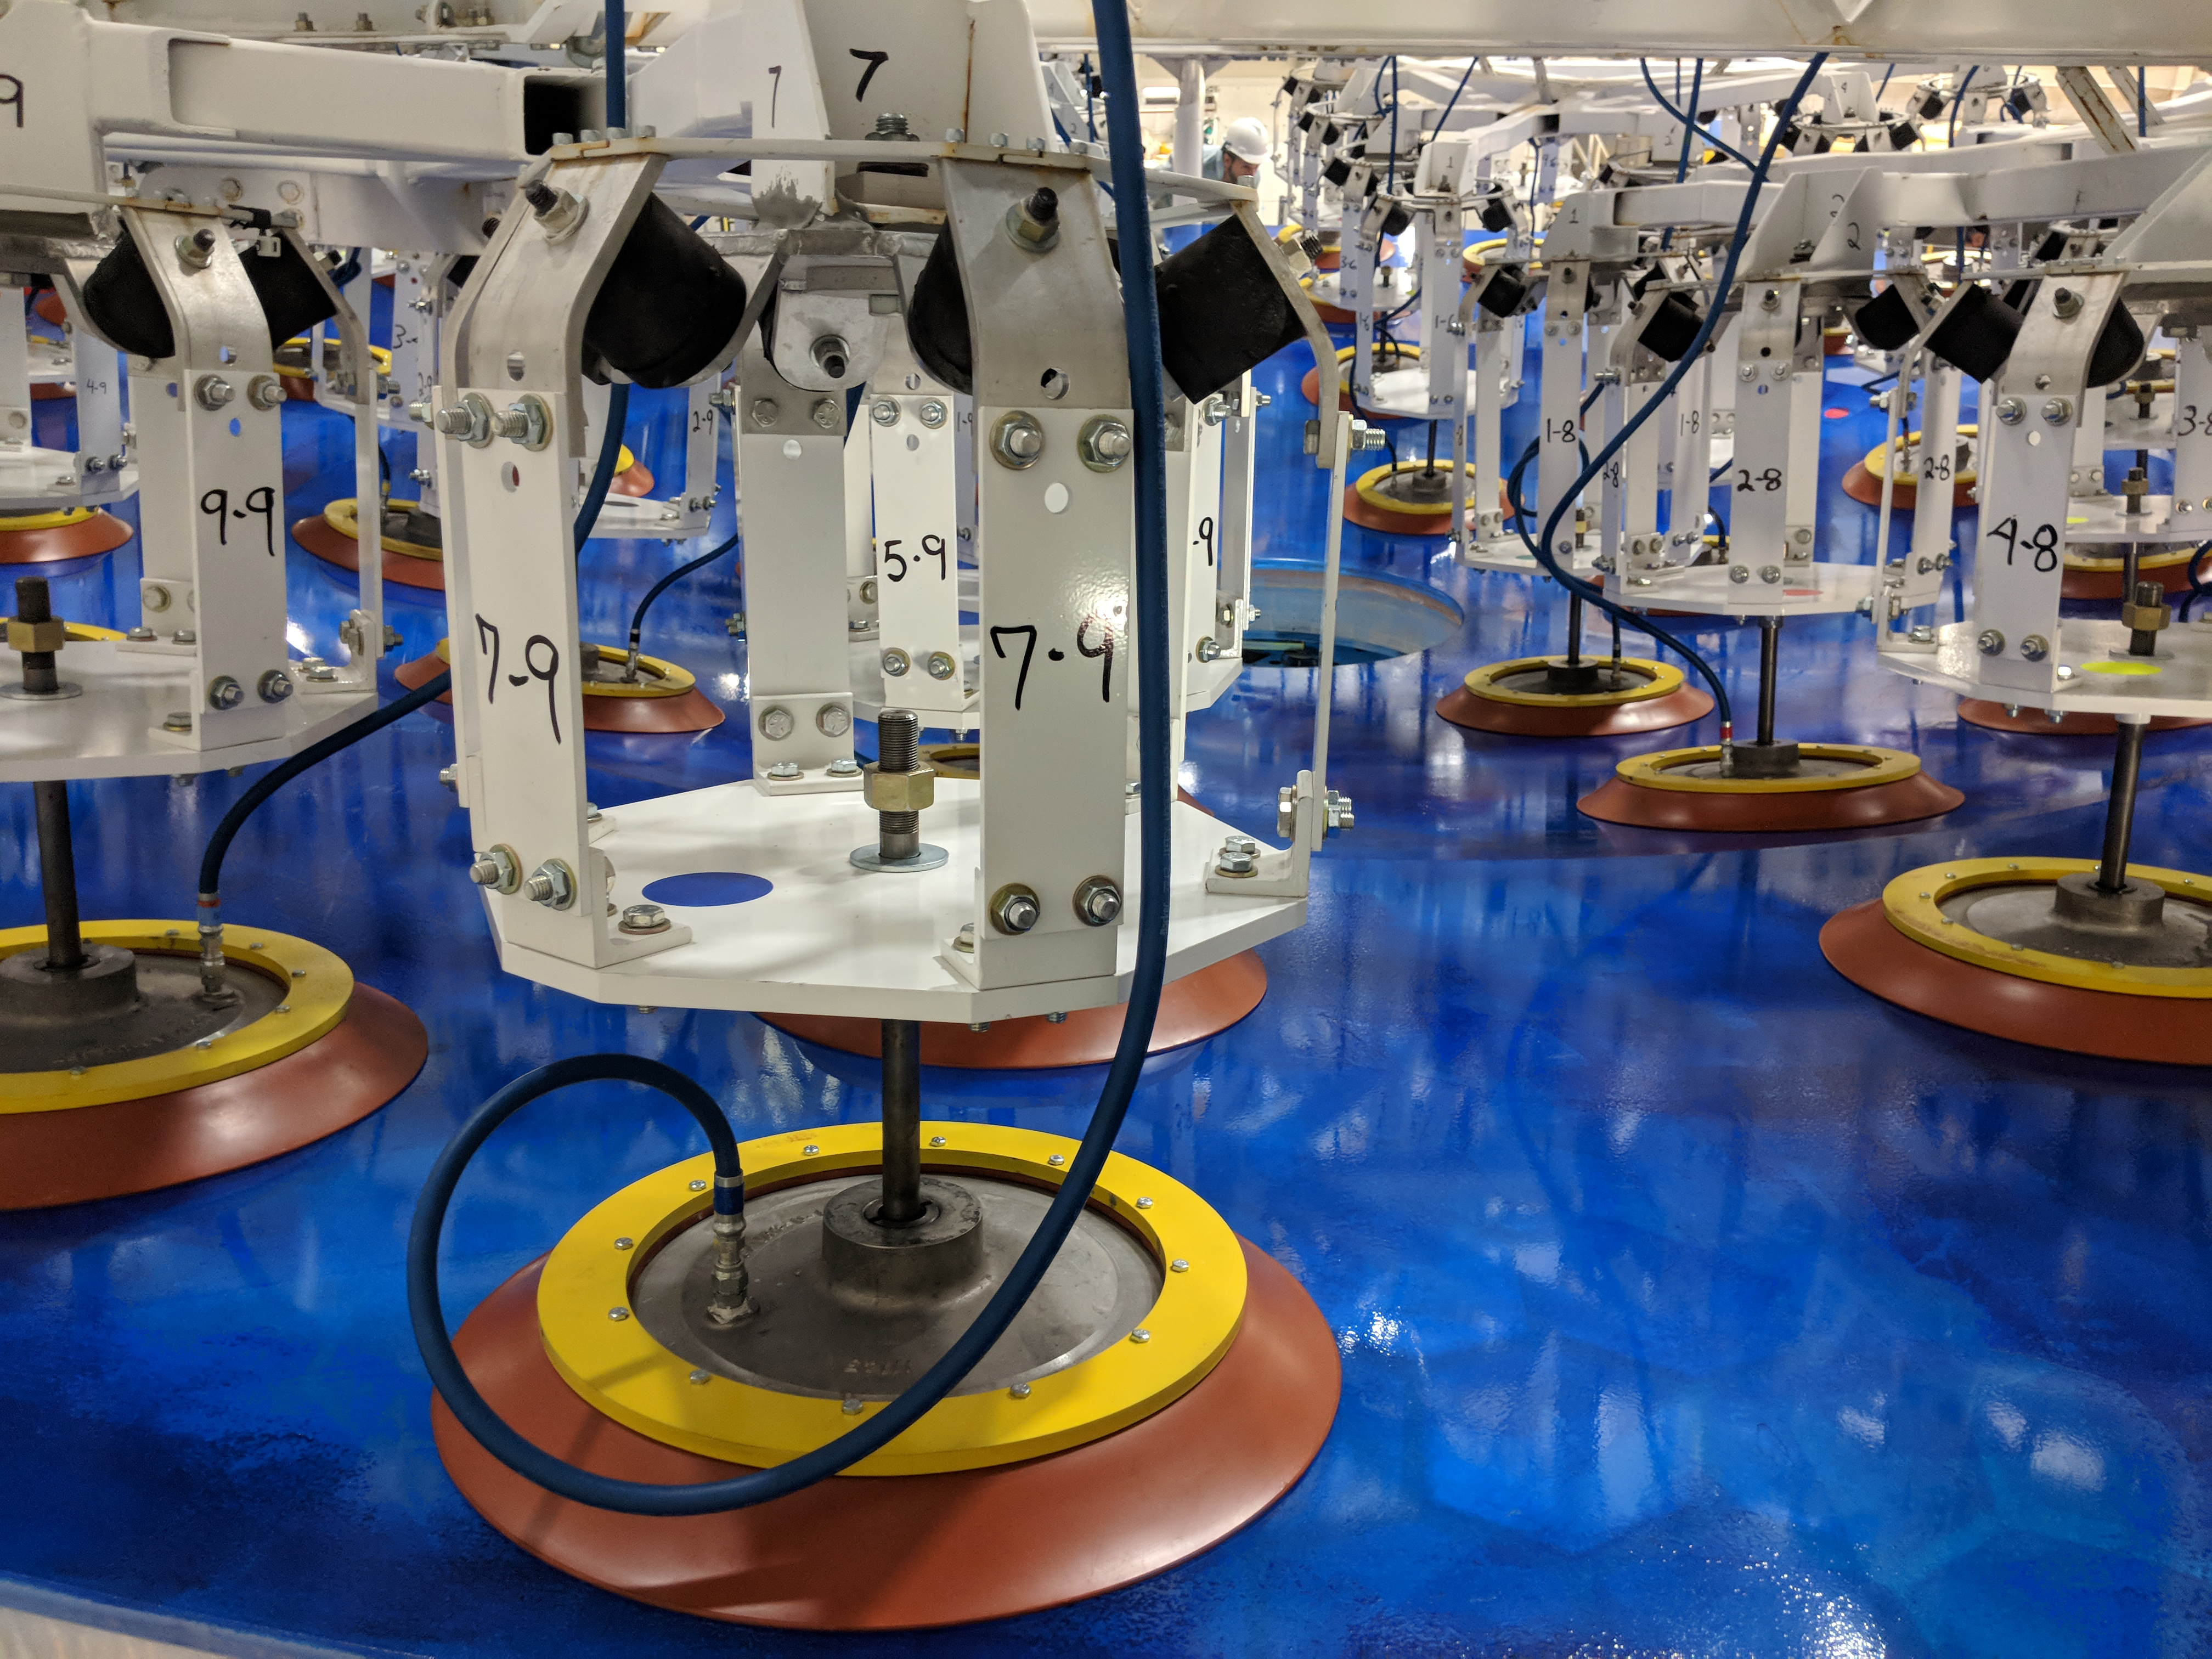

M1M3 Lift at Mirror Lab

On the morning of October 25th, at the Richard F. Caris Mirror Lab on the University of Arizona campus, the LSST Primary/Tertiary Mirror (M1M3) was successfully lifted out of its transport container and onto the M1M3 Cell. The mirror lift was performed with a special lifting fixture, outfitted with 54 vacuum pads, that was designed specifically to safely lift and lower the 37,000 lb (16,780 kg) glass monolith. The M1M3 Mirror was lifted onto the Cell, interfacing successfully with the 355 static supports (wire rope isolators), that hold it above the upper surface of the mirror cell.

Credit: Rubin Observatory/NSF/AURA